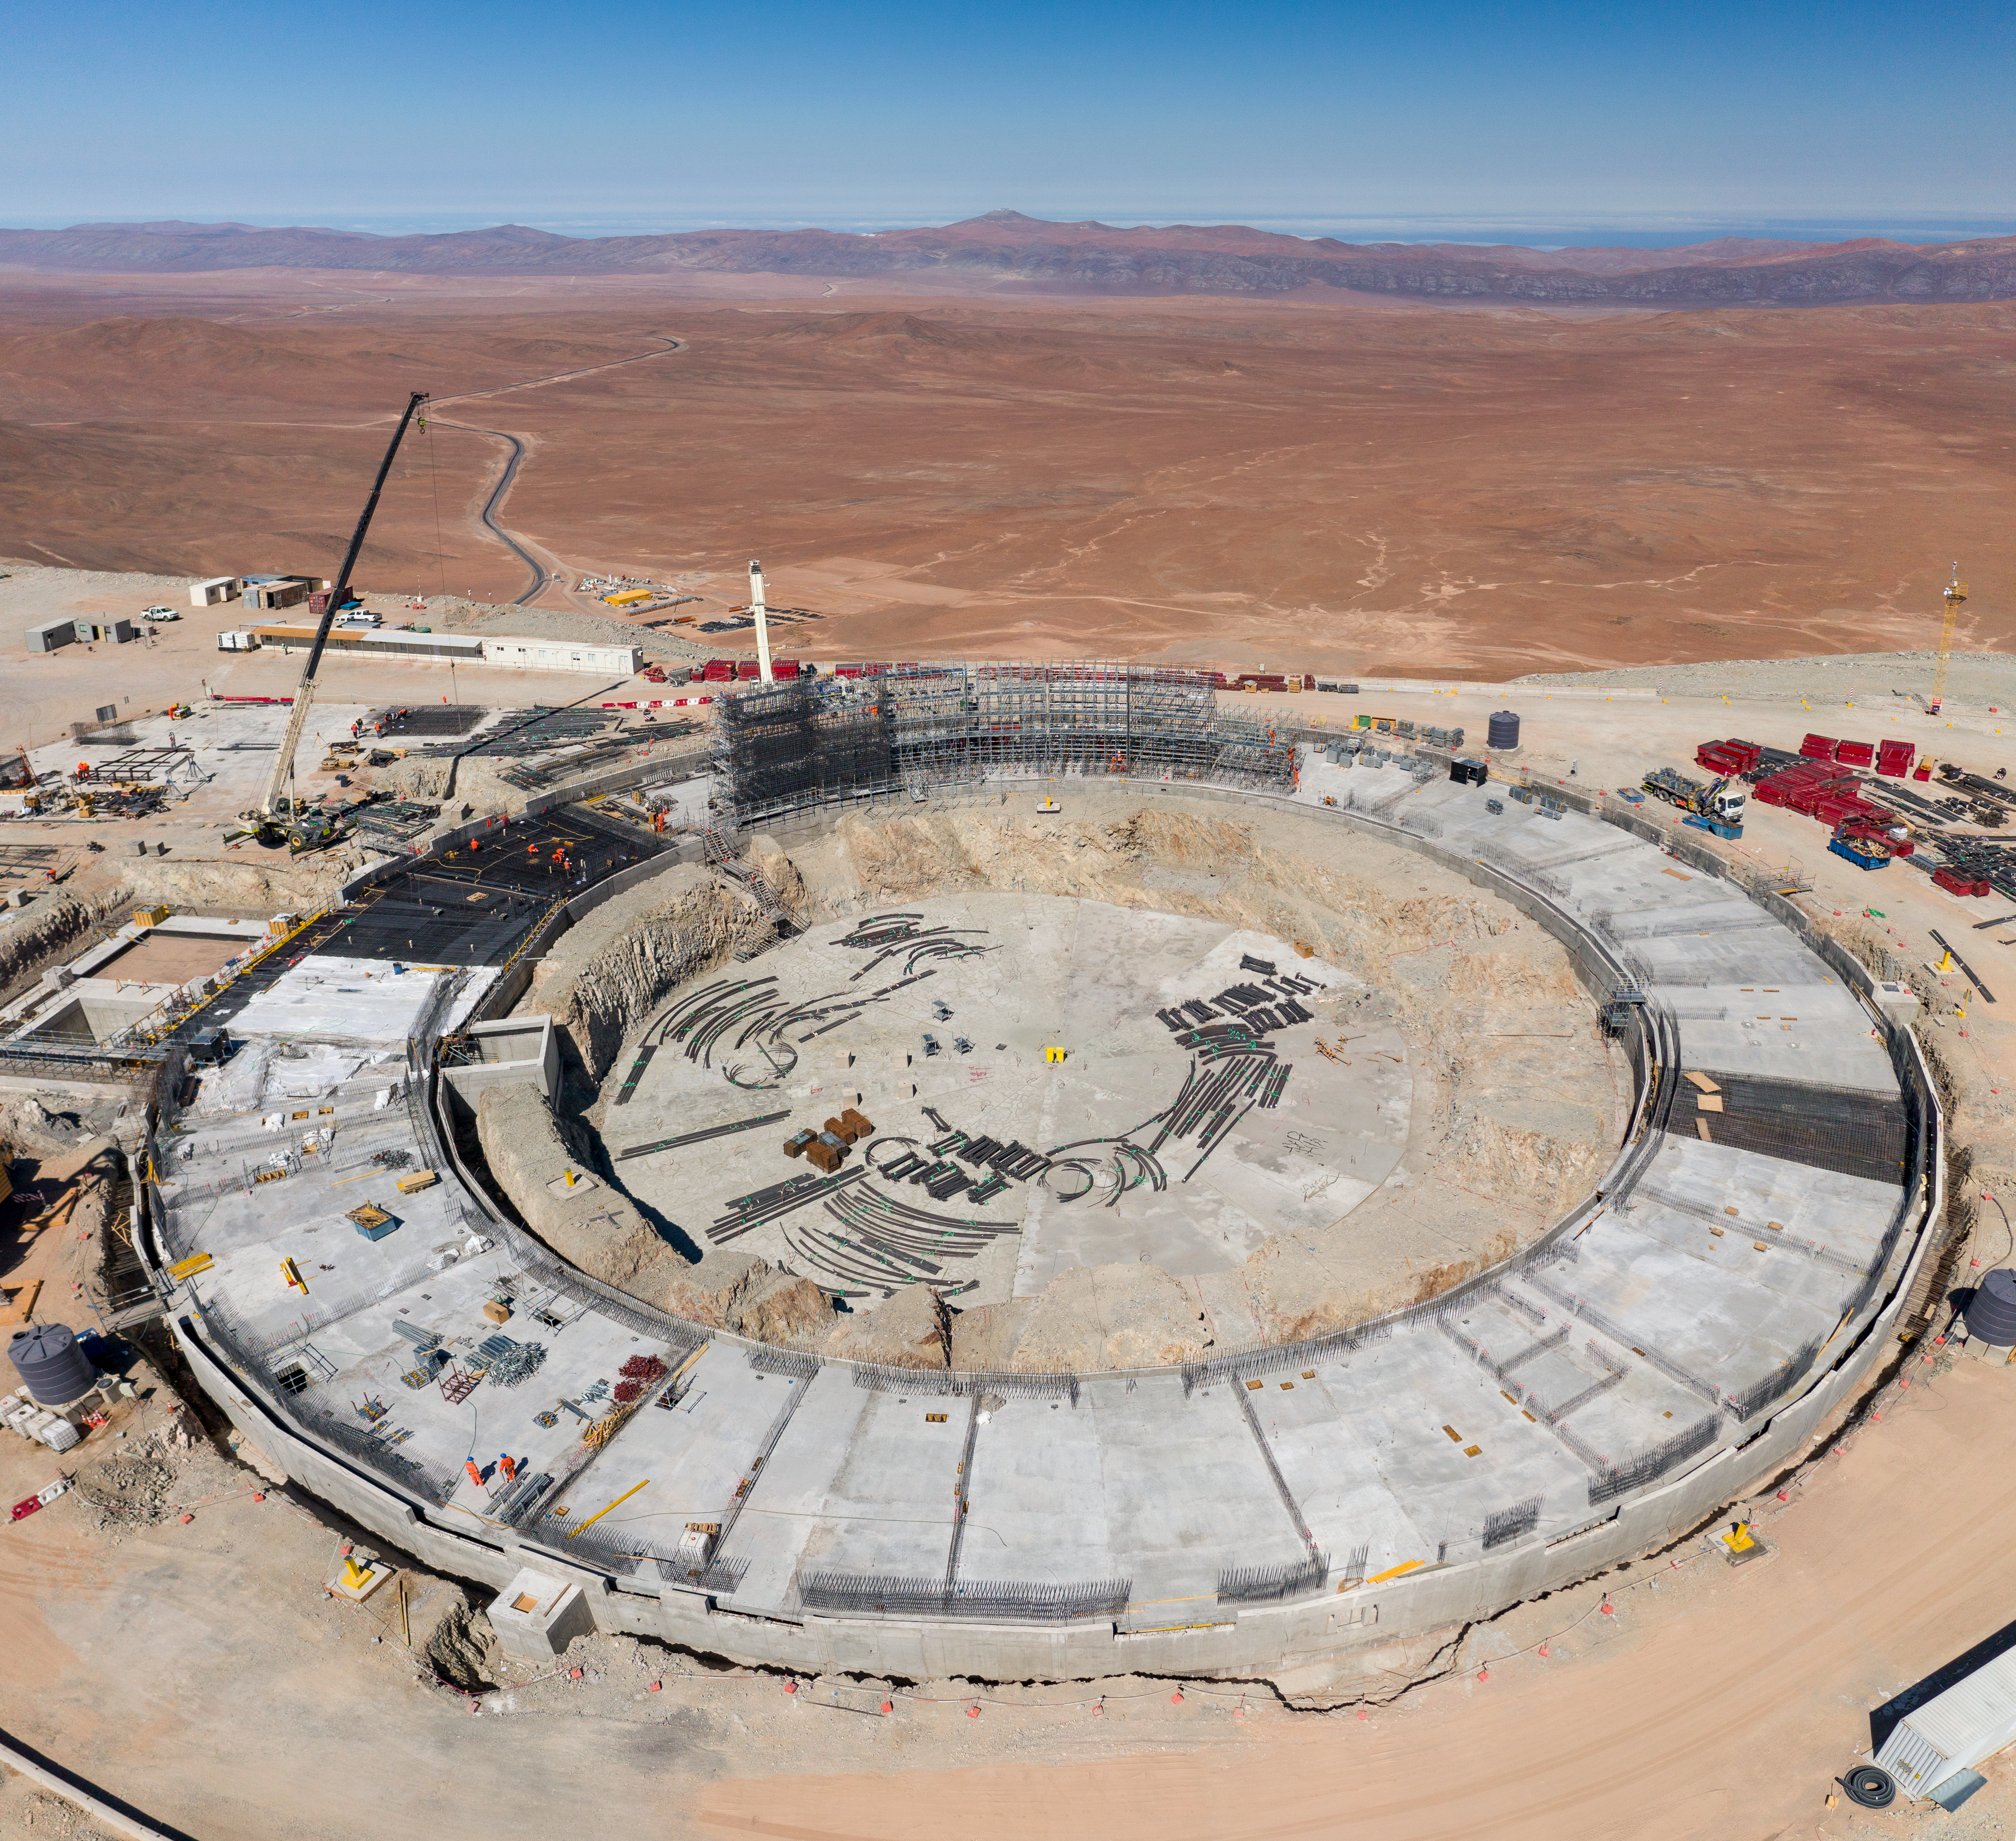

A bird's-eye view of the ELT construction site

A bird’s eye view of ESO’s ELT construction site on Cerro Armazones, taken in January 2022.

Credit: G. Hüdepohl (atacamaphoto.com)/ESO